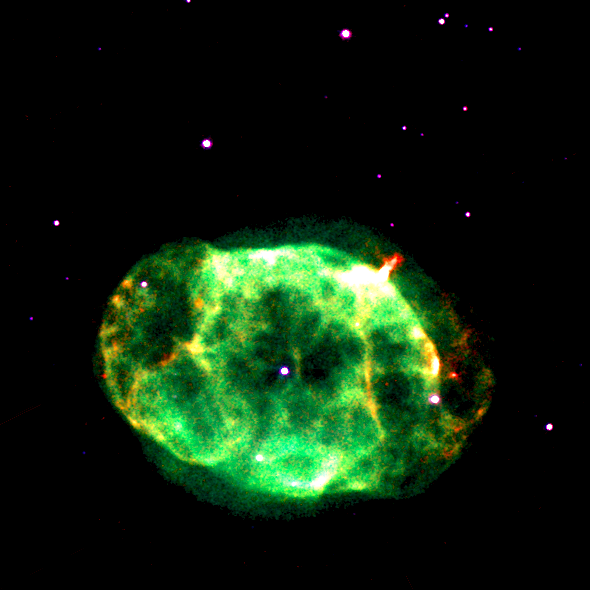

Inner portion of image IC4663

Hubble portion of image at https://noirlab.edu/public/images/geminiann12005b/

Credit: NOIRLab/Gemini Observatory/NASA-ESA HST